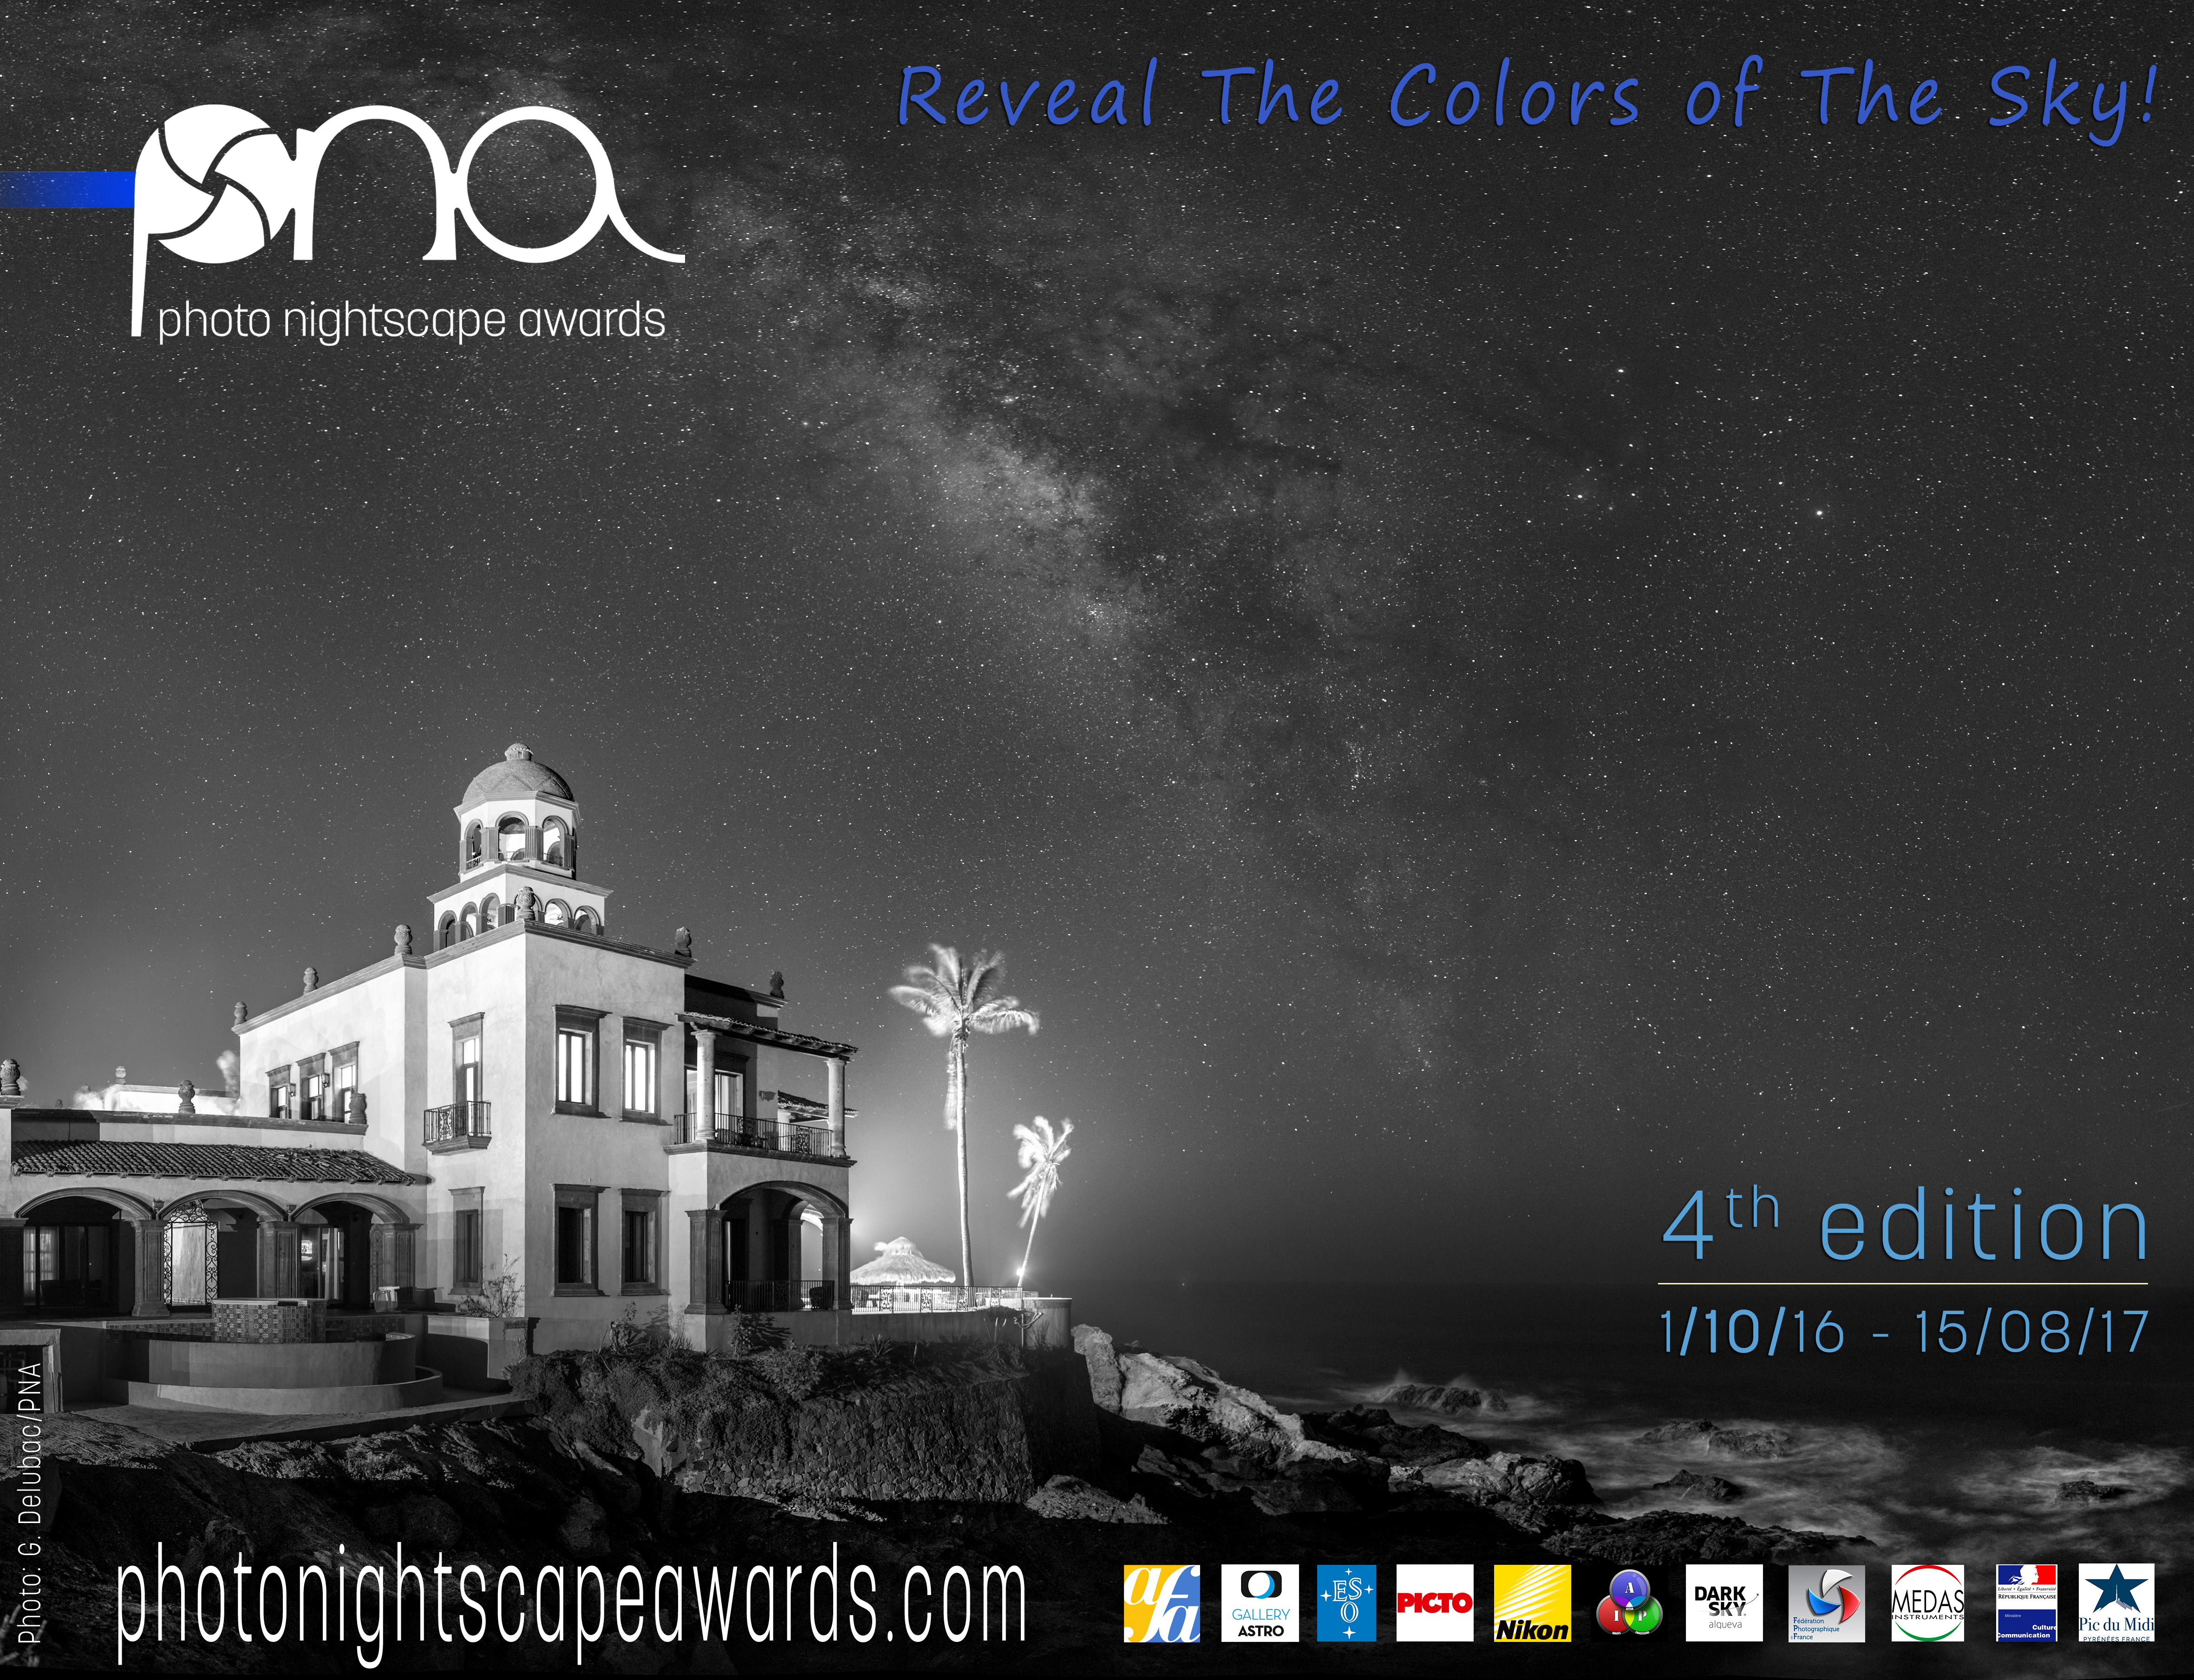

Photo Nightscape Awards 2017

Photo Nightscape Awards 2017 advertising image.

Credit: Guy Delubac/PNA